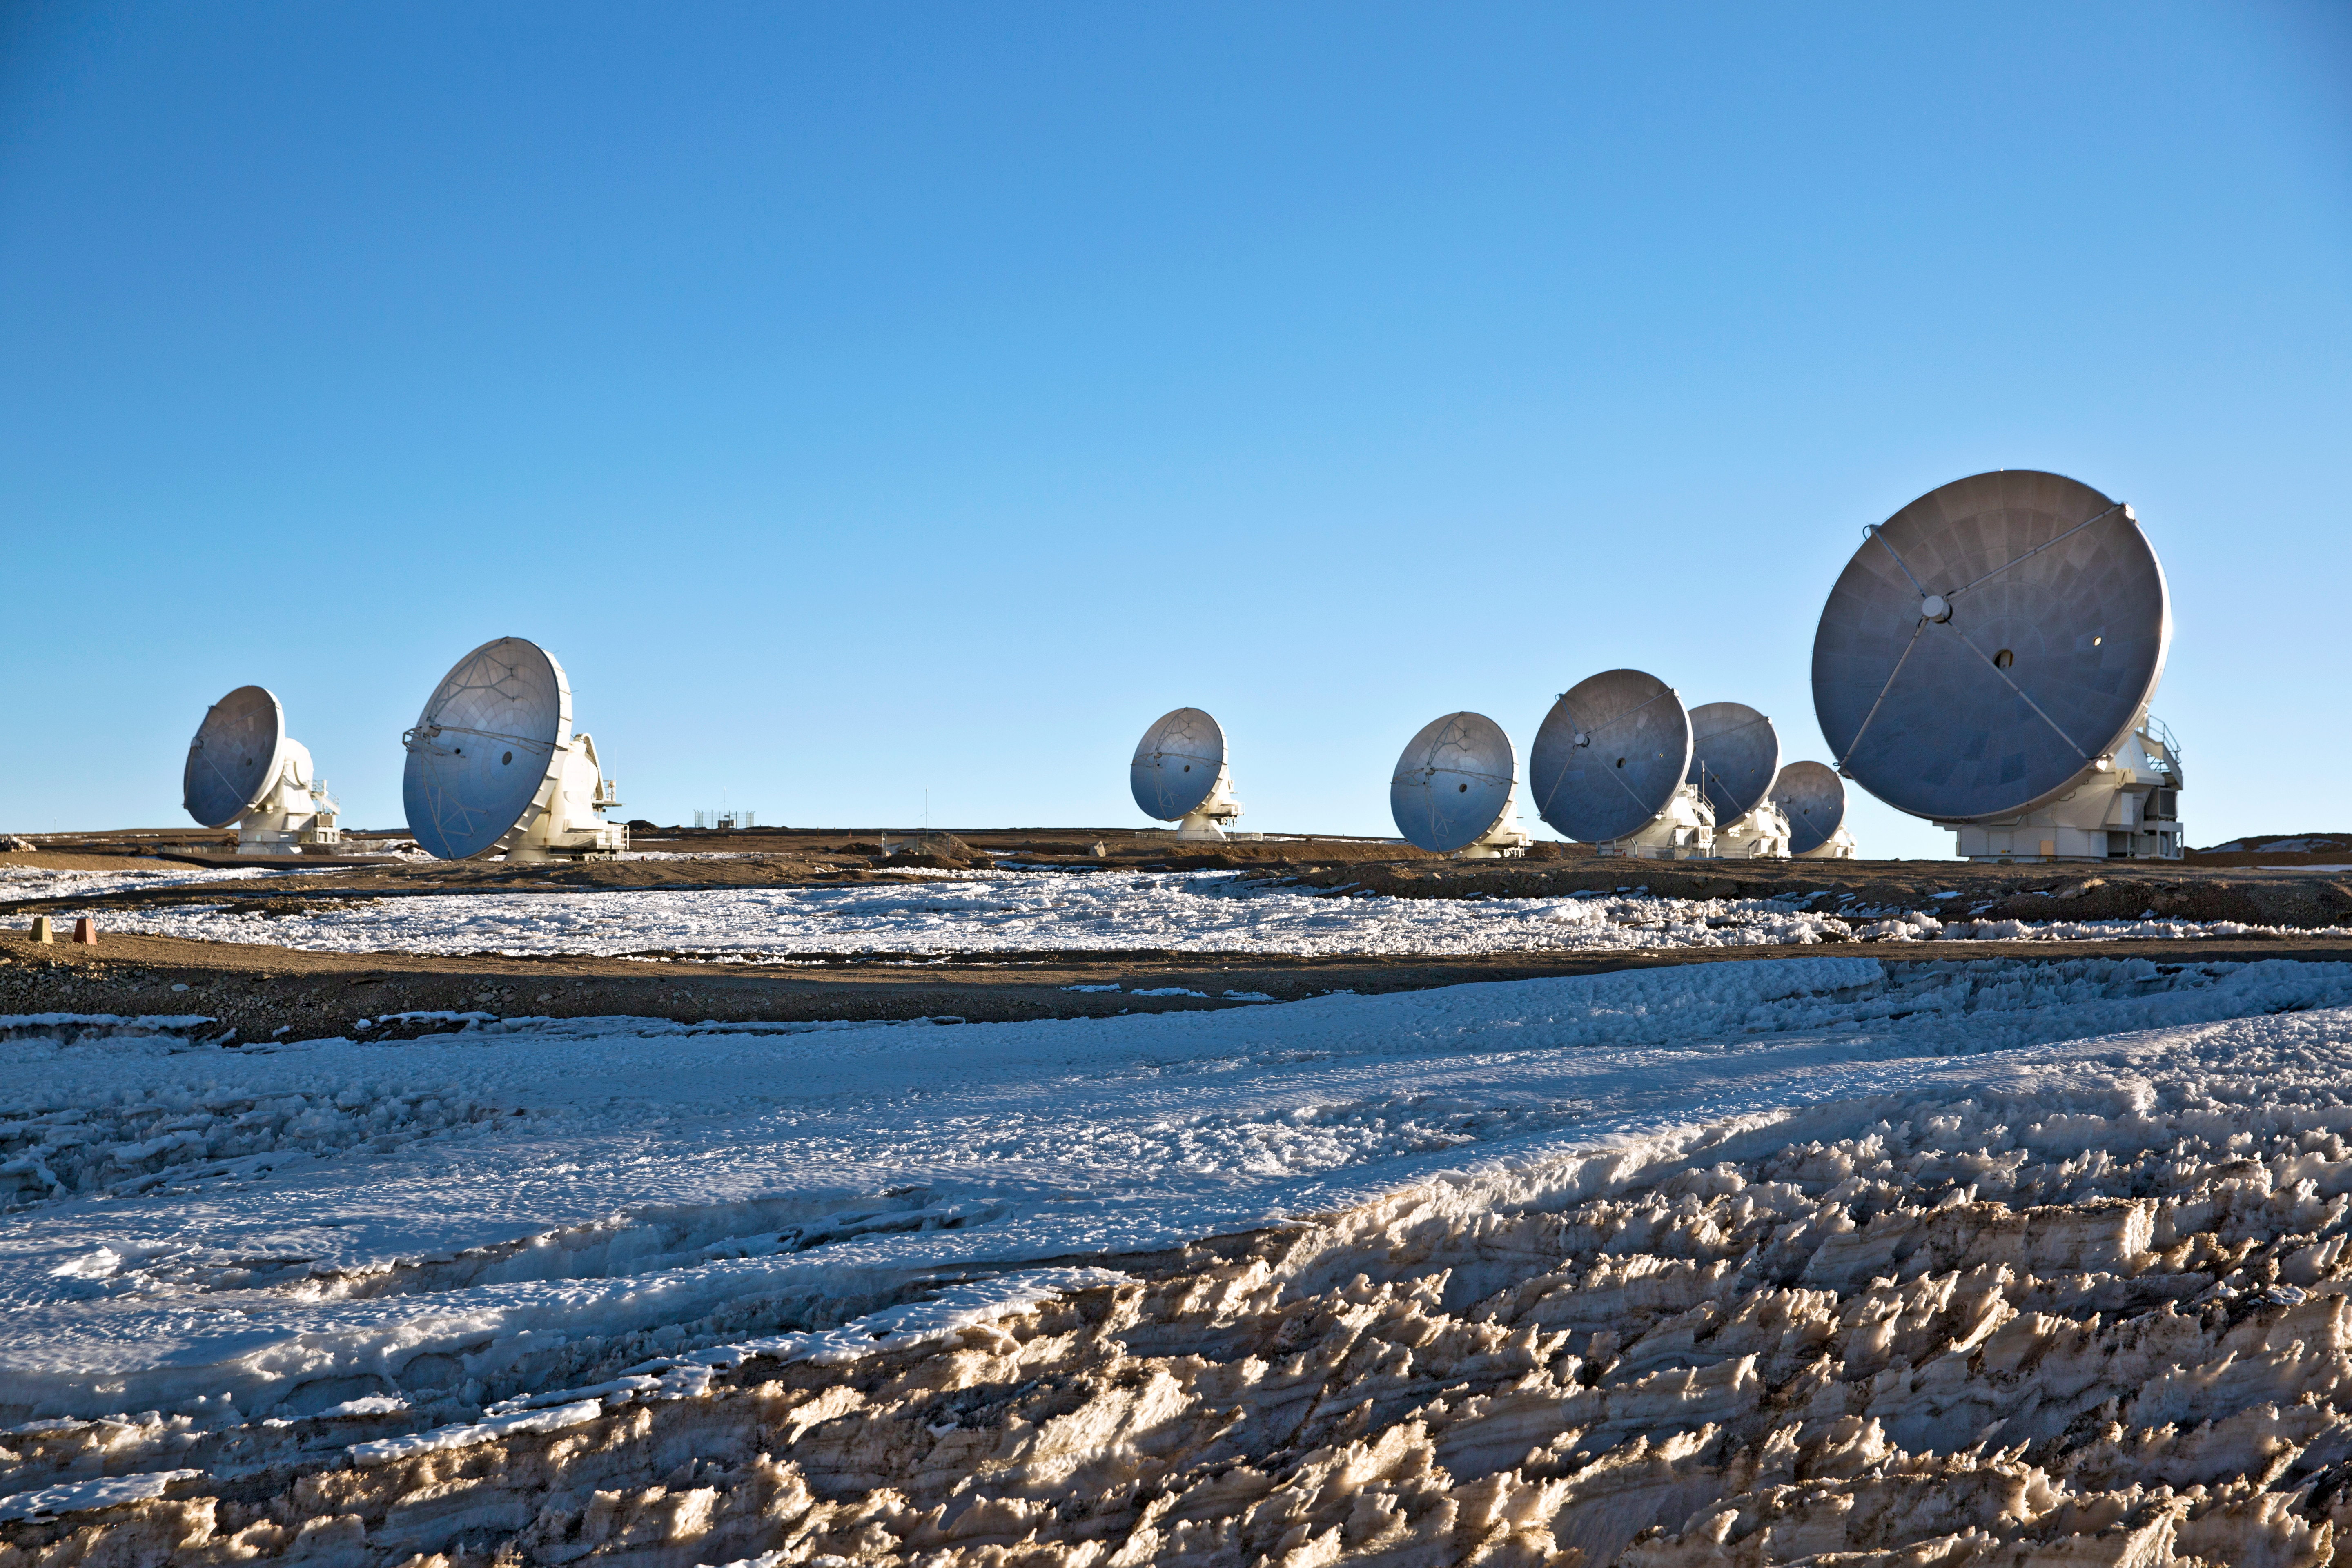

High and dry at ALMA

High on the Chajnantor plateau, 5000 metres altitude in northern Chile lies the Atacama Large Millimeter/submillimeter Array (ALMA). The largest astronomical project in existence (to date) has recently been inaugurated and "heralds a new era of discovery".

Credit: ESO/S. Fandango